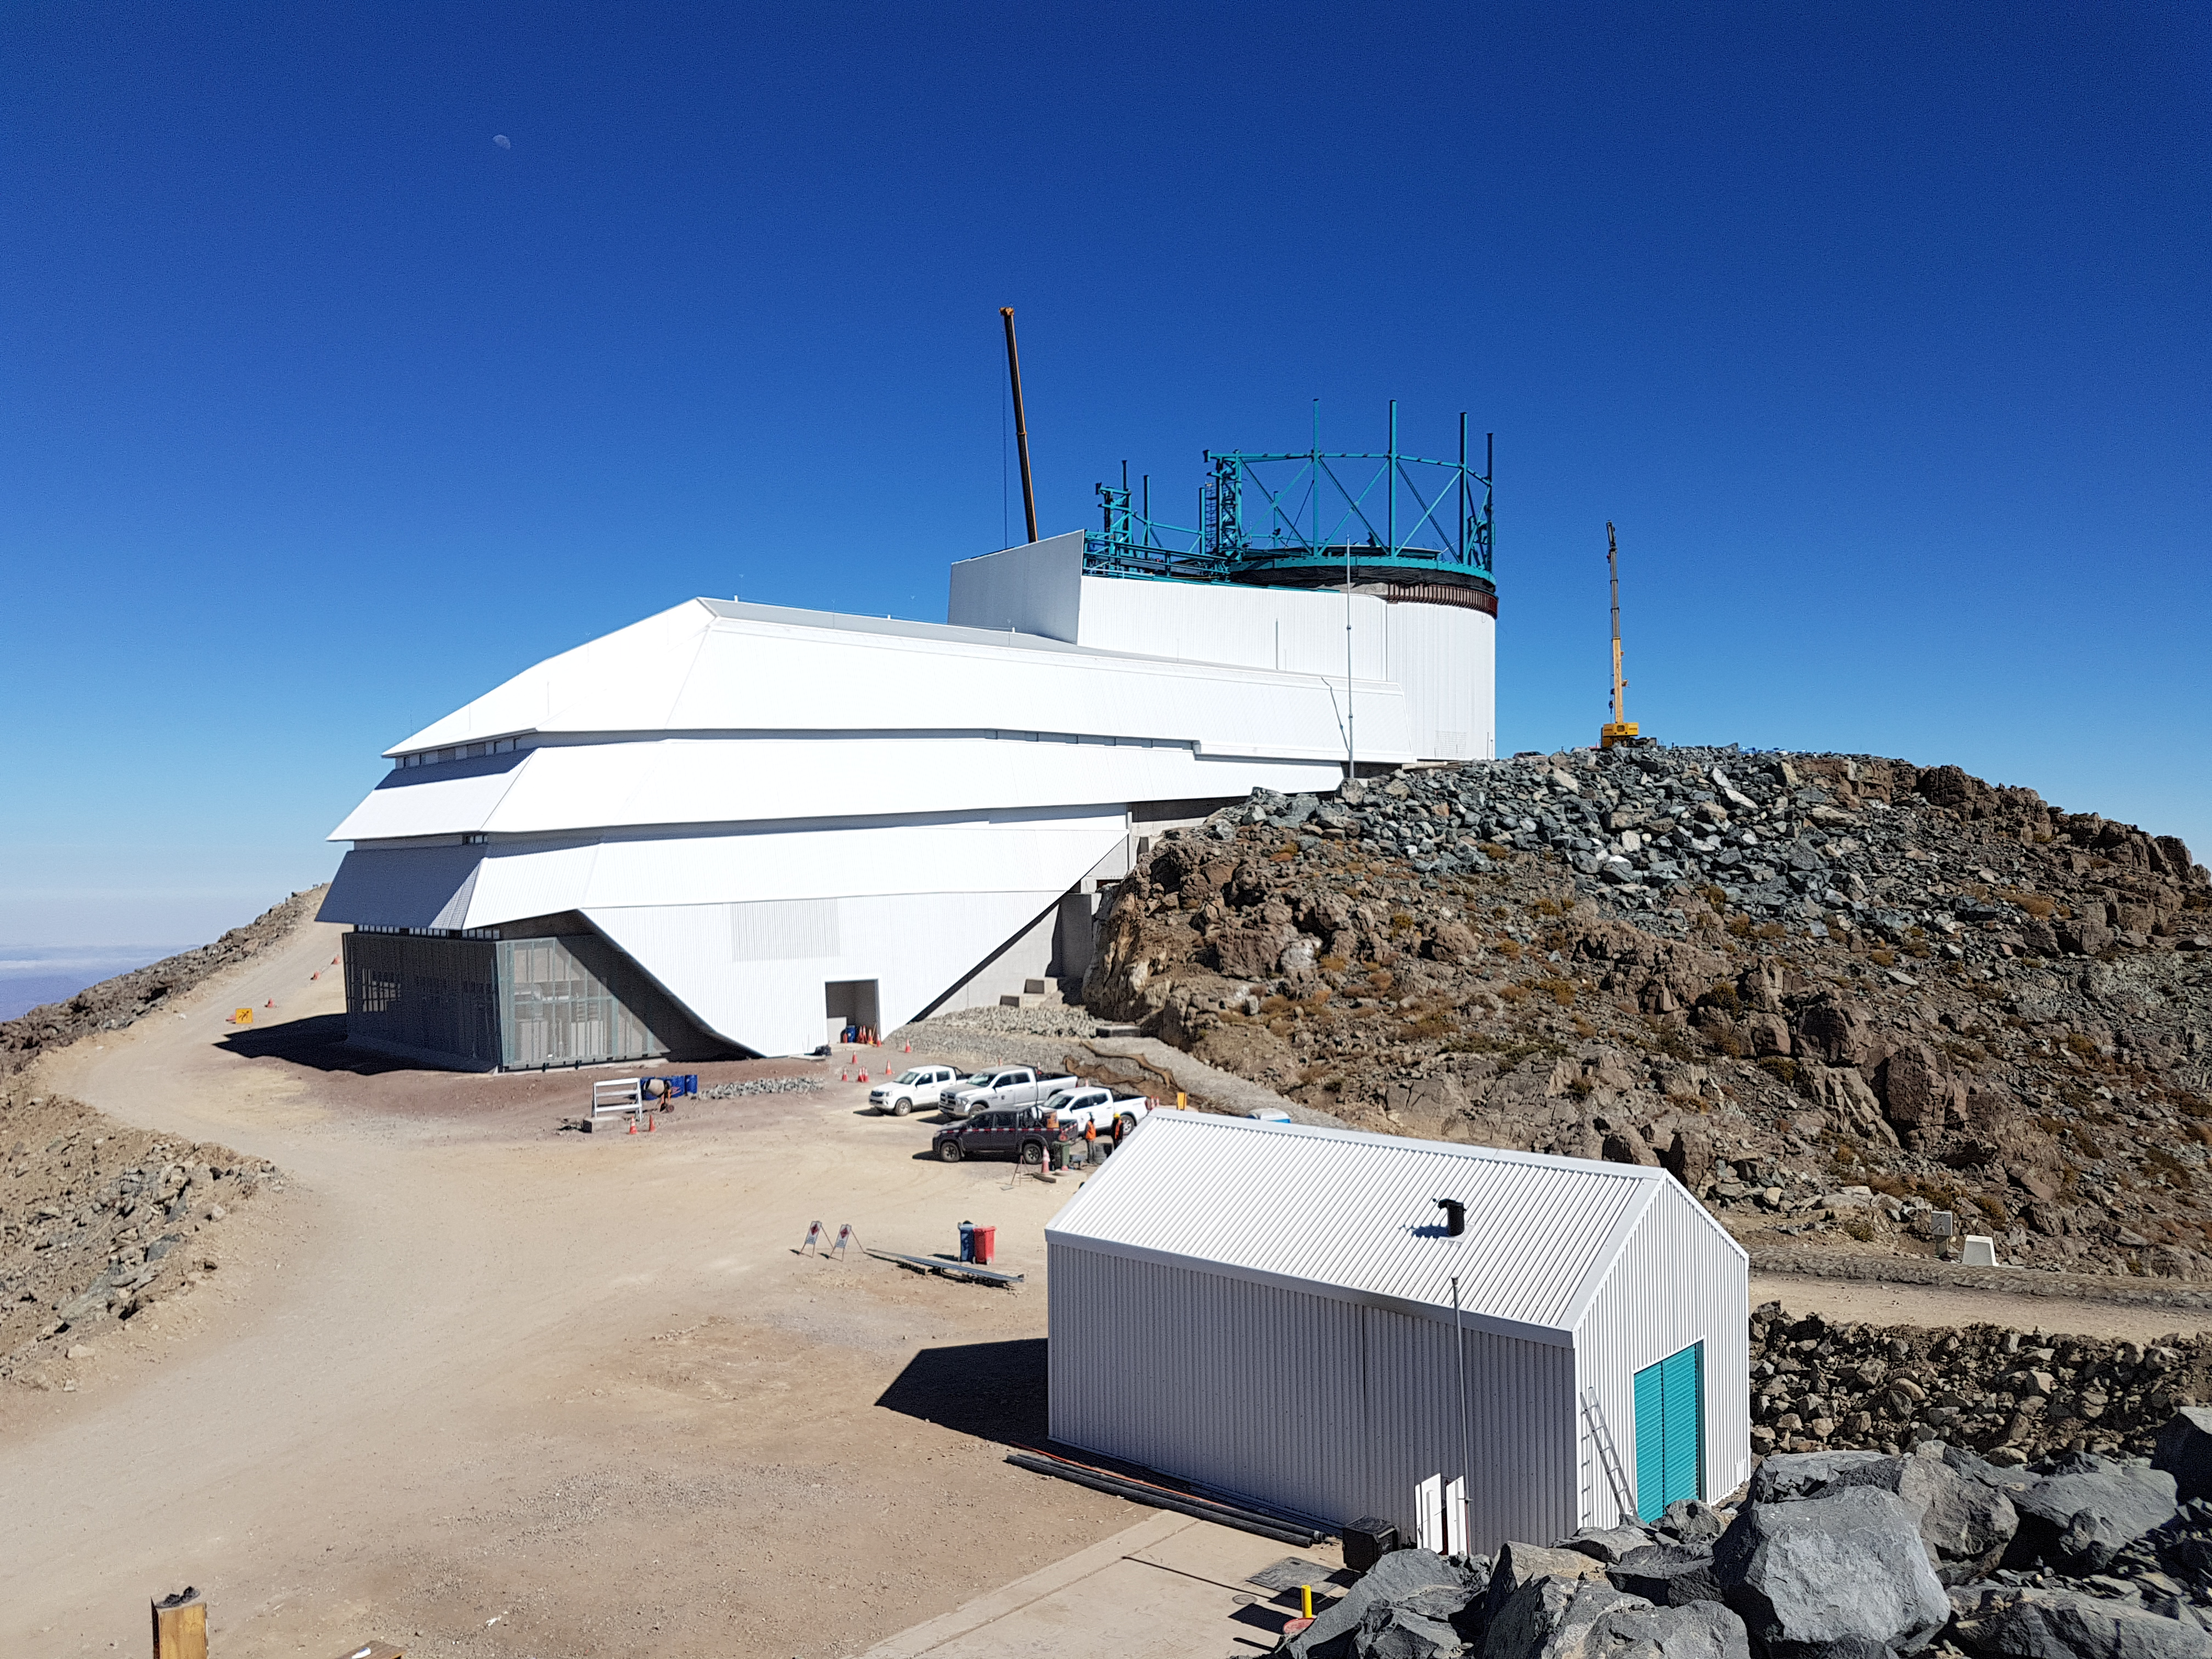

Summit Update. Besalco guarantee period

Summit site construction site status in April, 2018. General Contractor Besalco is completing punch list items.

Credit: Rubin Observatory/NSF/AURA